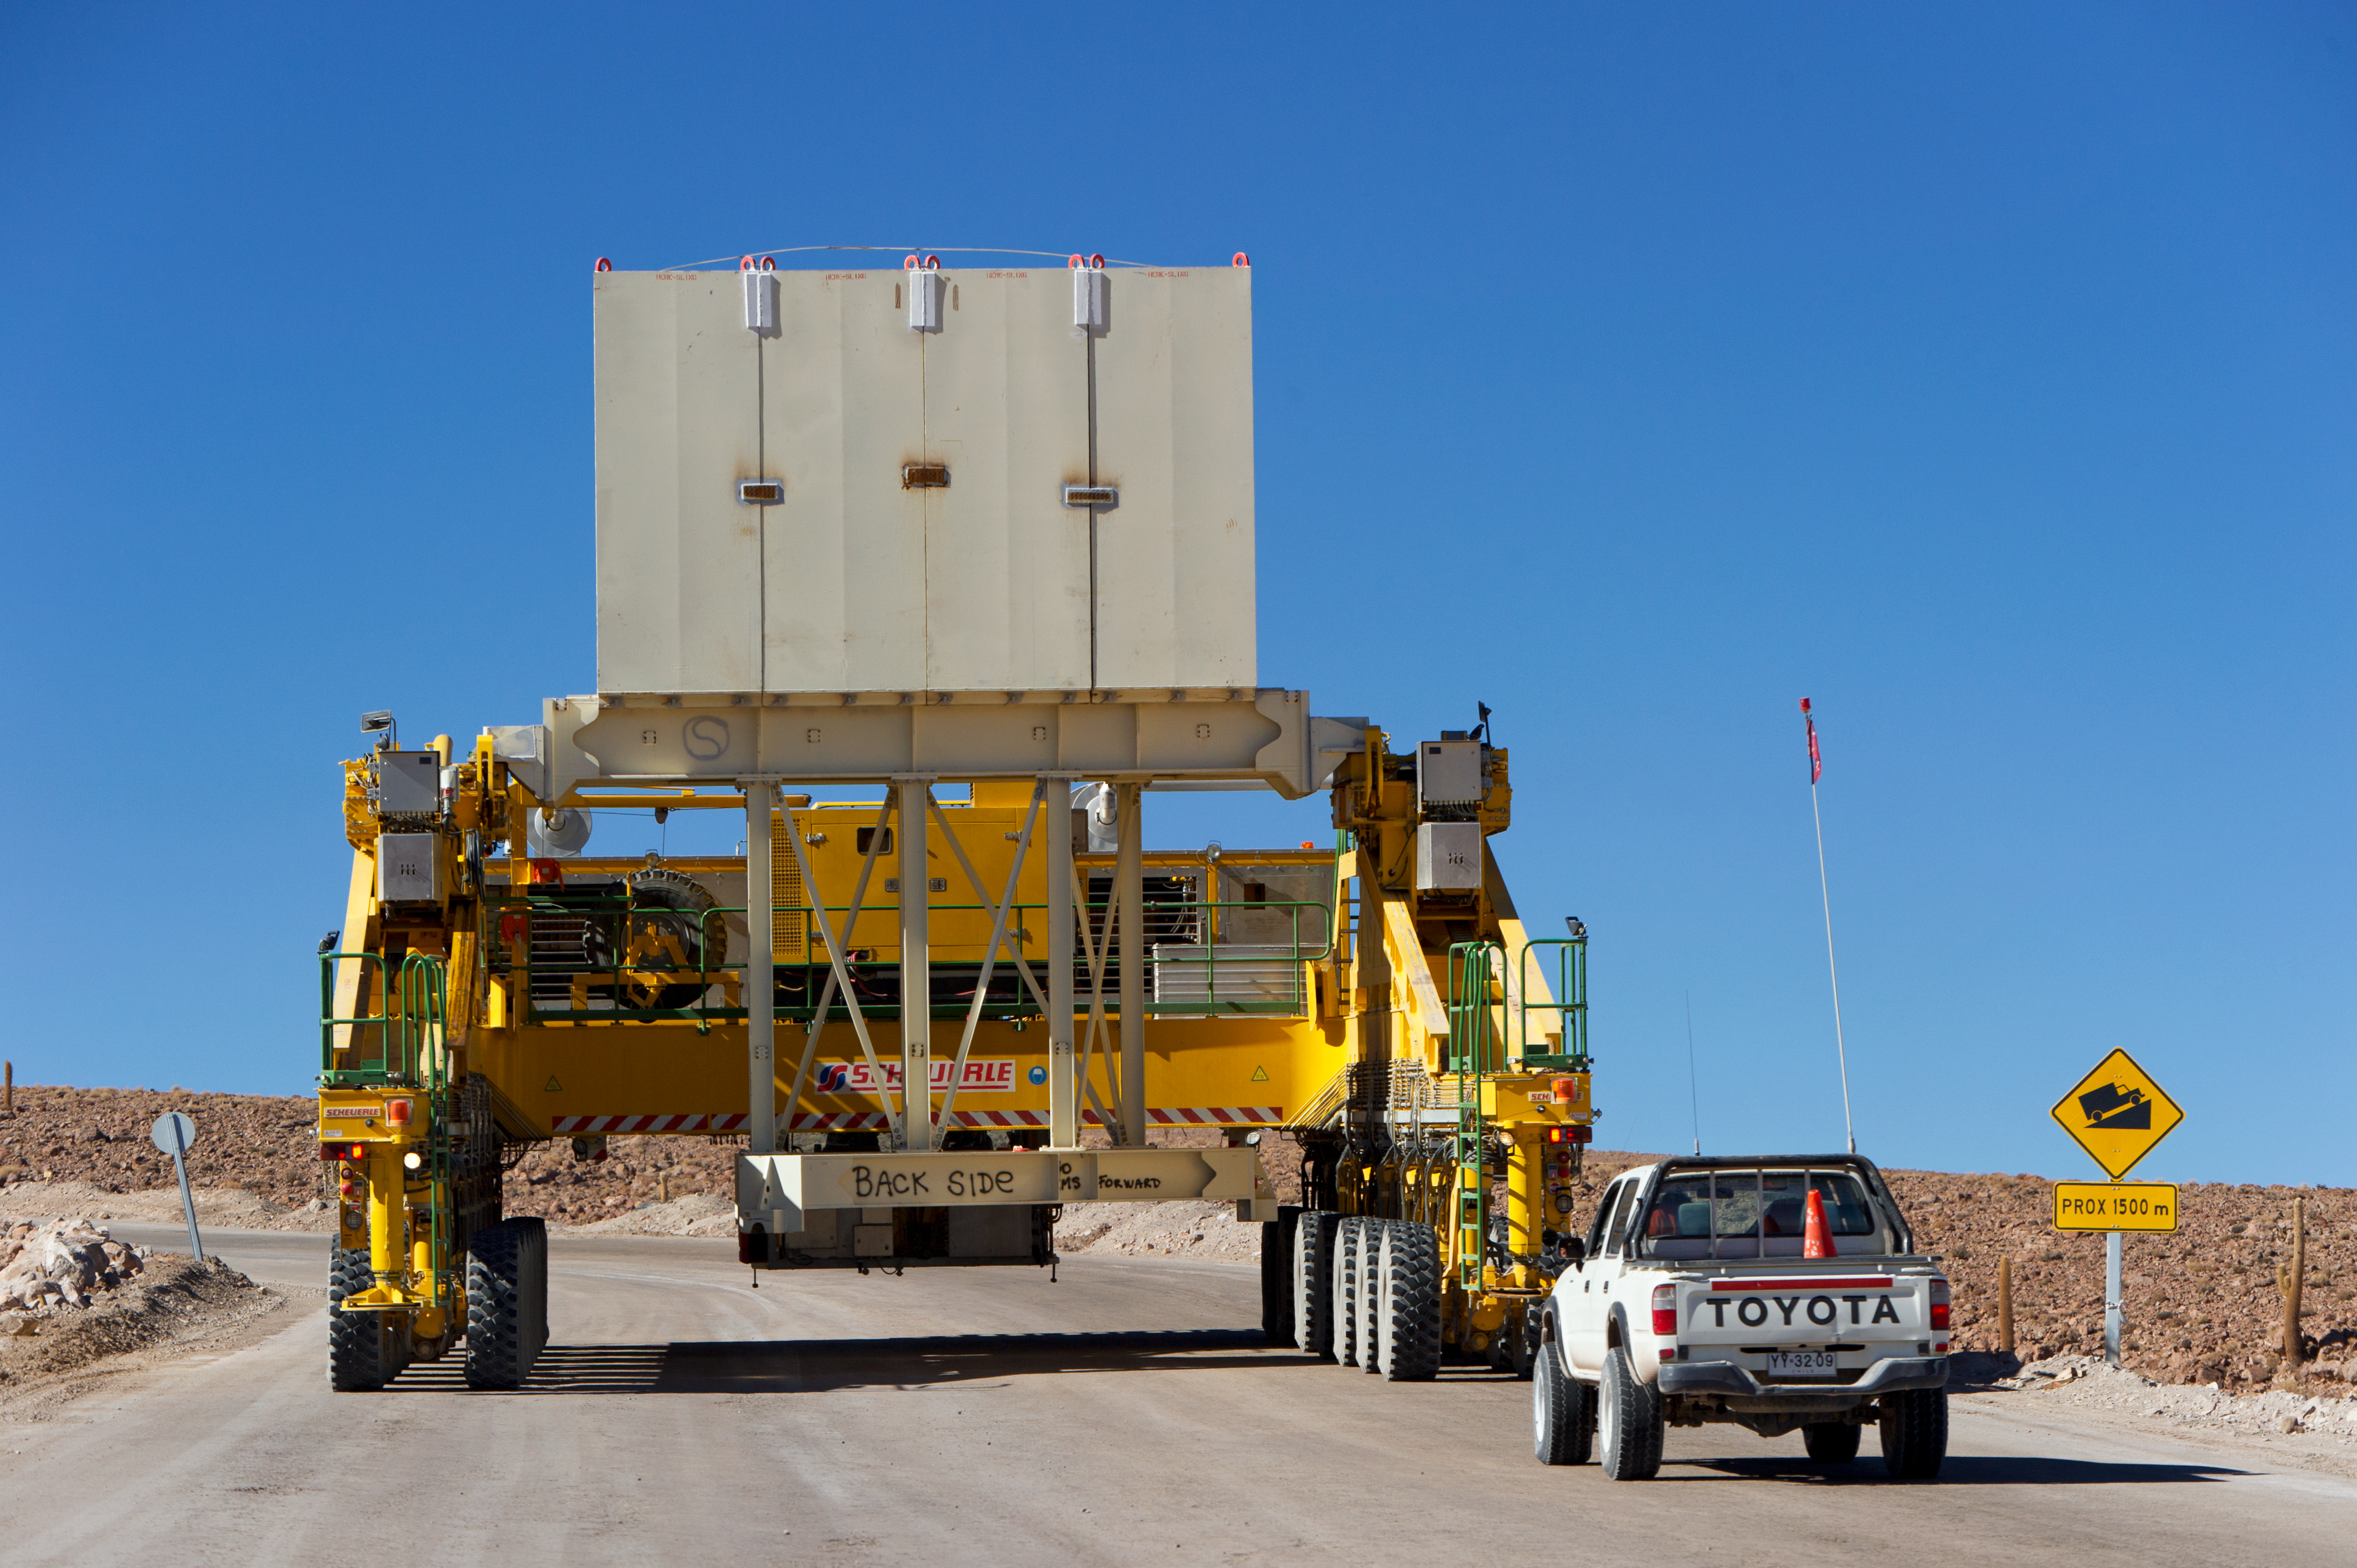

Lore in training

Accompanied by a safety car, Lore, one of the two ALMA transporters, drives up the 28-kilometre road from the ALMA Operations Support Facility (OSF) to the 5000-metre altitude Array Operations Site (AOS). In the picture, taken in June 2010, Lore is being tested as it carries a dummy antenna load (the white structure visible on top). The ALMA transporters, named Lore and Otto, are twin custom vehicles designed to carry the 100-tonne ALMA antennas, and position them with accuracy within millimetres. ALMA, the Atacama Large Millimeter/submillimeter Array, is the largest astronomical project in existence and is a truly global partnership of Europe, North America and East Asia in cooperation with the Republic of Chile. ESO is the European partner in ALMA.

Credit: ESO/José Francisco Salgado (josefrancisco.org)